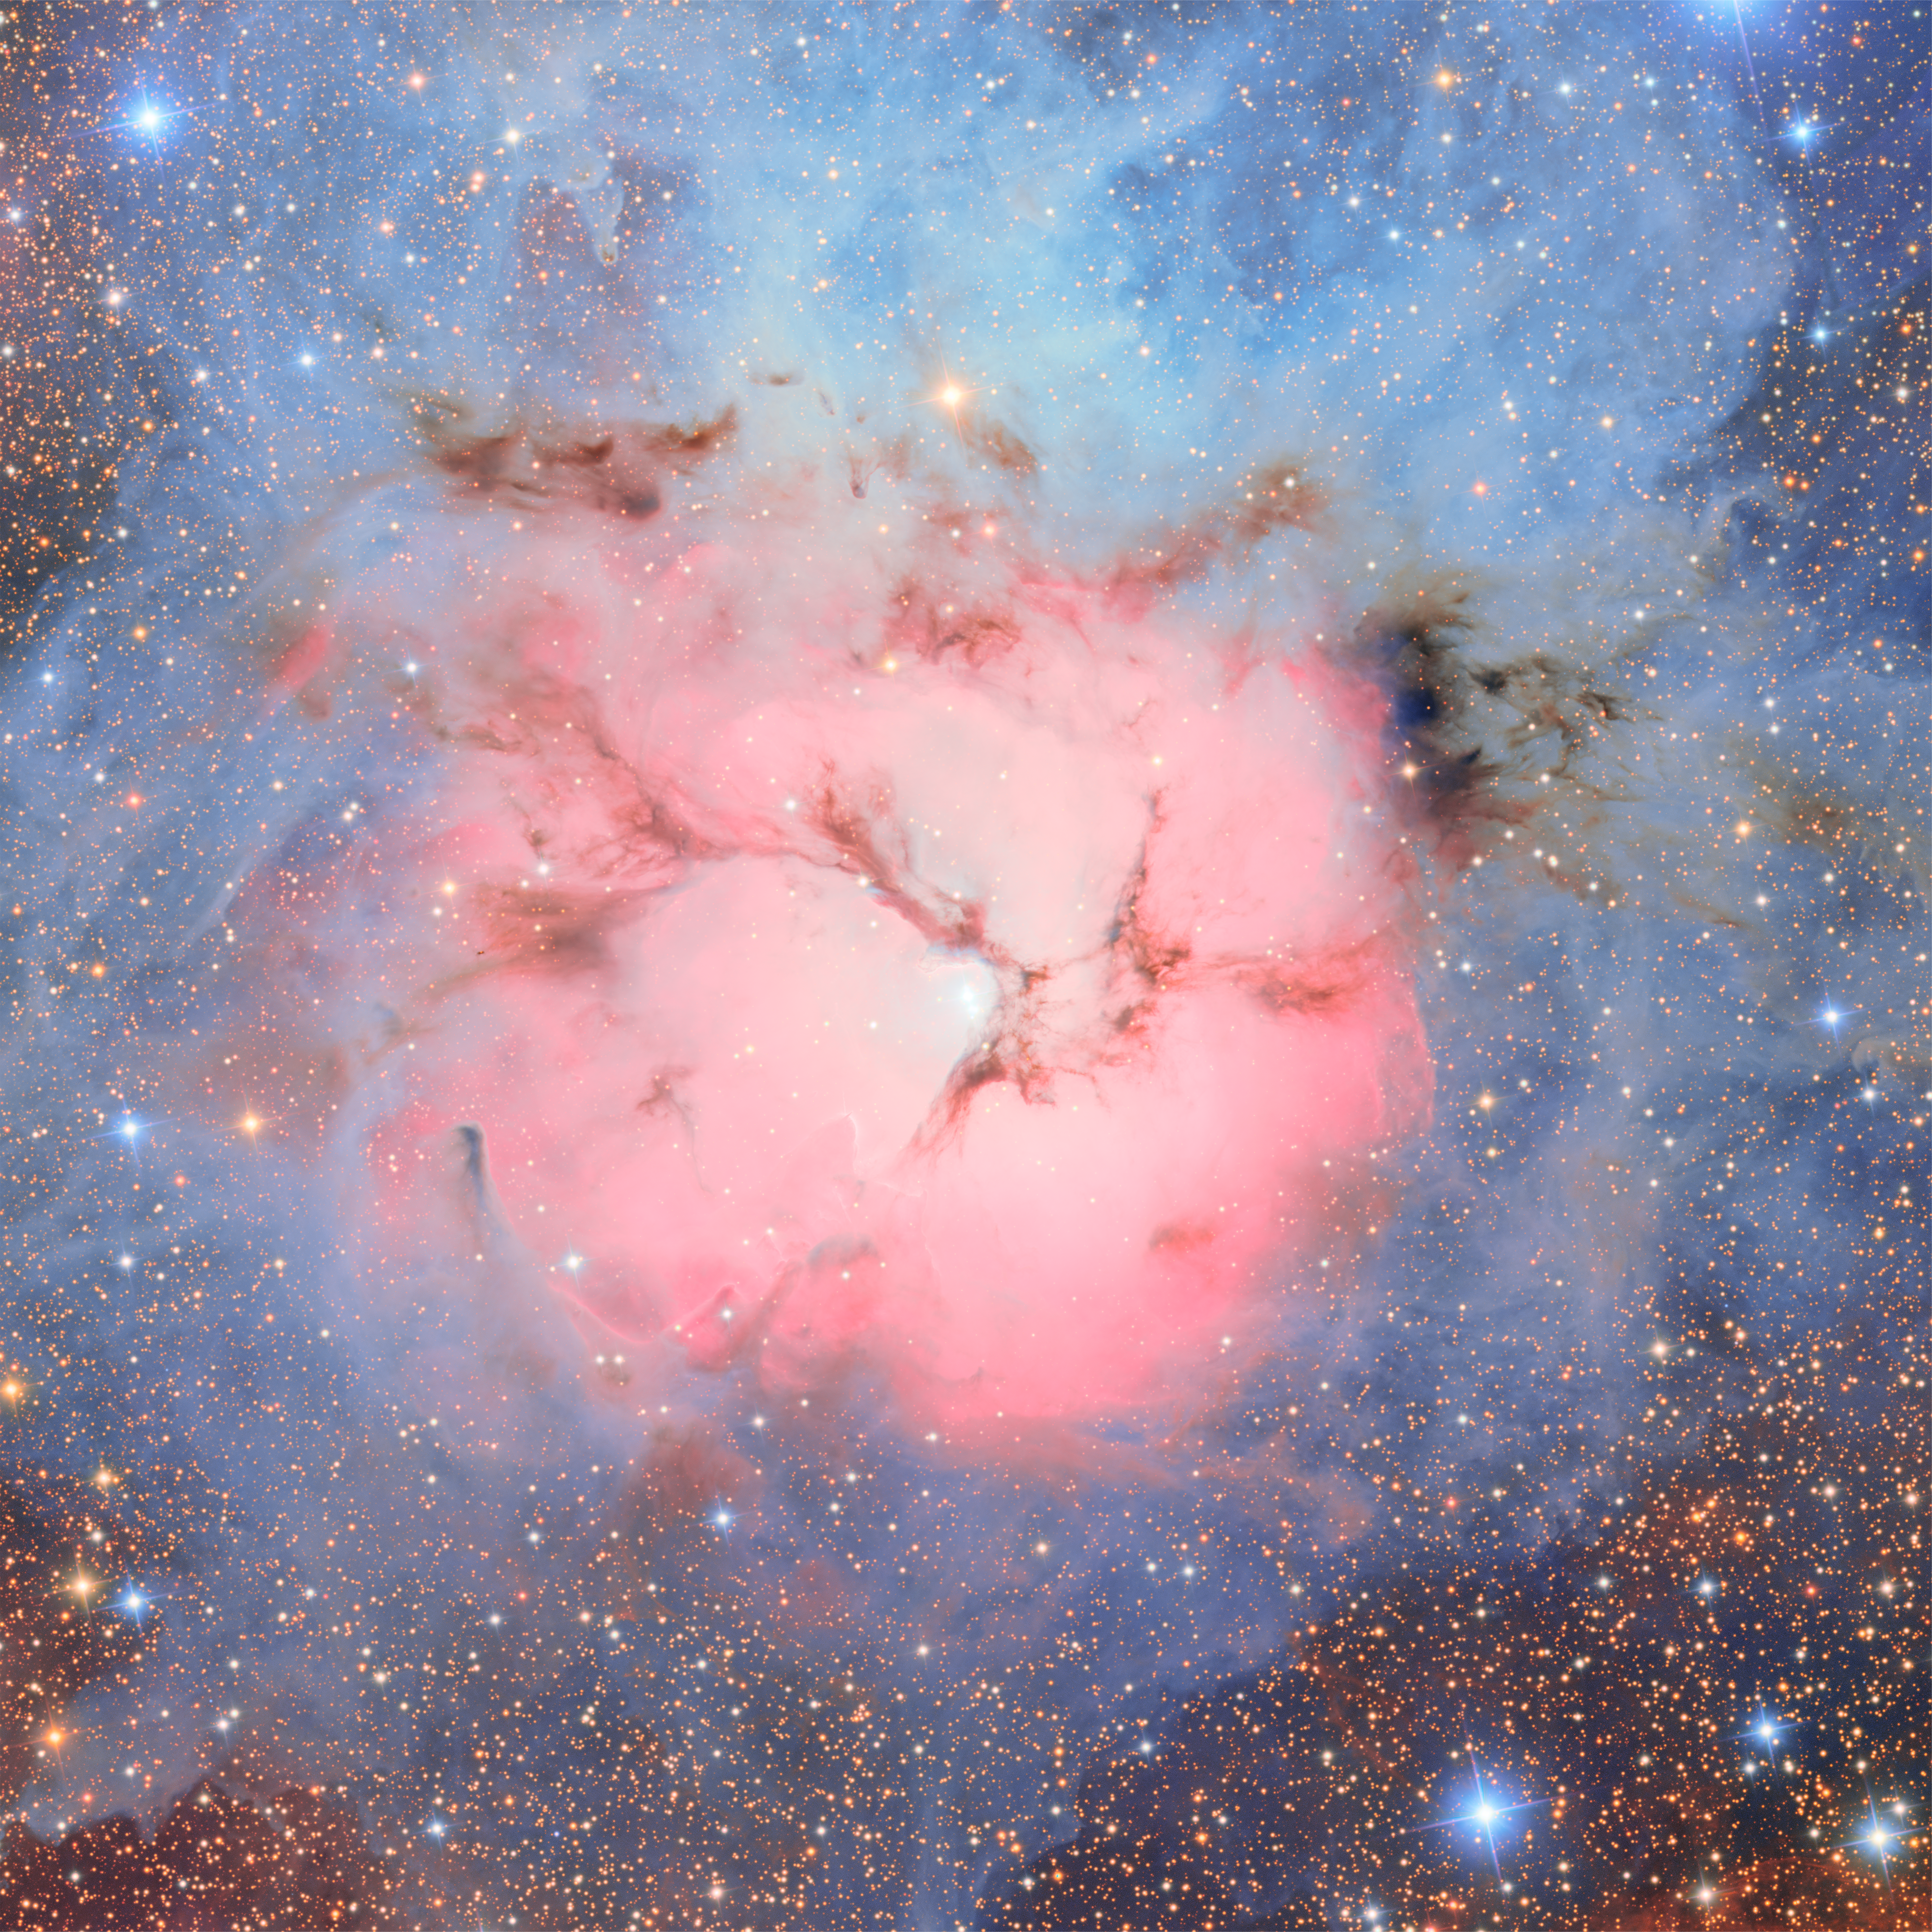

Trifid Nebula

The star-forming Trifid Nebula, also known as Messier 20, as imaged by NSF–DOE Vera C. Rubin Observatory. The Trifid Nebula is an unusual combination of an open cluster of stars, an emission nebula (the pink region), a reflection nebula (the blue region), and a dark nebula (the dark regions).

Credit: RubinObs/NOIRLab/SLAC/NSF/DOE/AURA